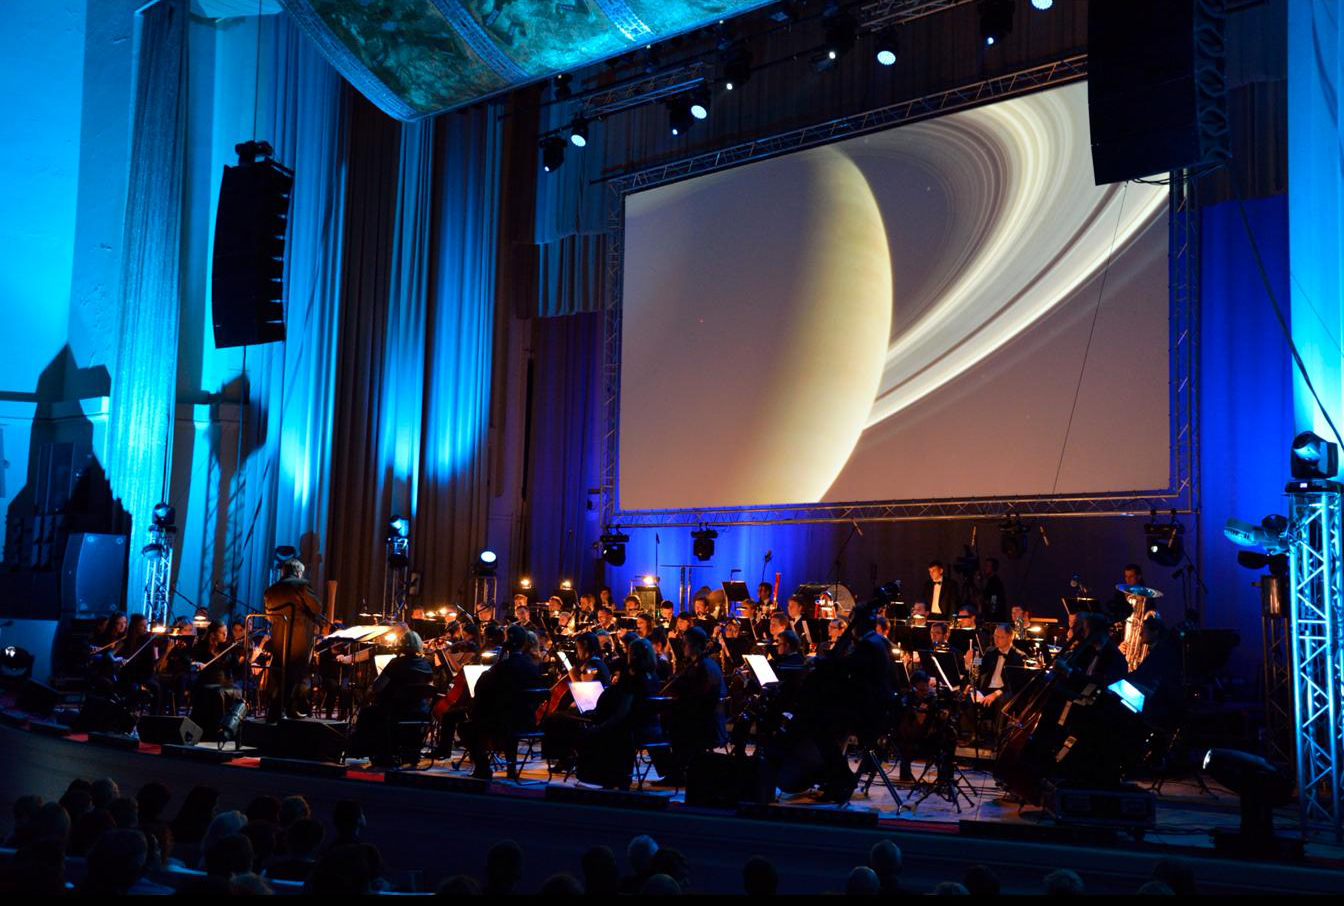

Koncert "Moc Klasyki - Planety"

Koncert z widowiskiem multimedialnym "Moc Klasyki - Planety", który odbył się 25 października 2013 r. w Sali Kongresowej Pałacu Kultury i Nauki w Warszawie. Europejskie Obserwatorium Południowe (ESO) było partnerem merytorycznym wydarzenia. W trakcie koncertu wykorzystano zdjęcia obiektów astronomicznych wykonane teleskopami ESO oraz kosmiczne wizualizacje opracowane przez ESO.

Credit: Trinity